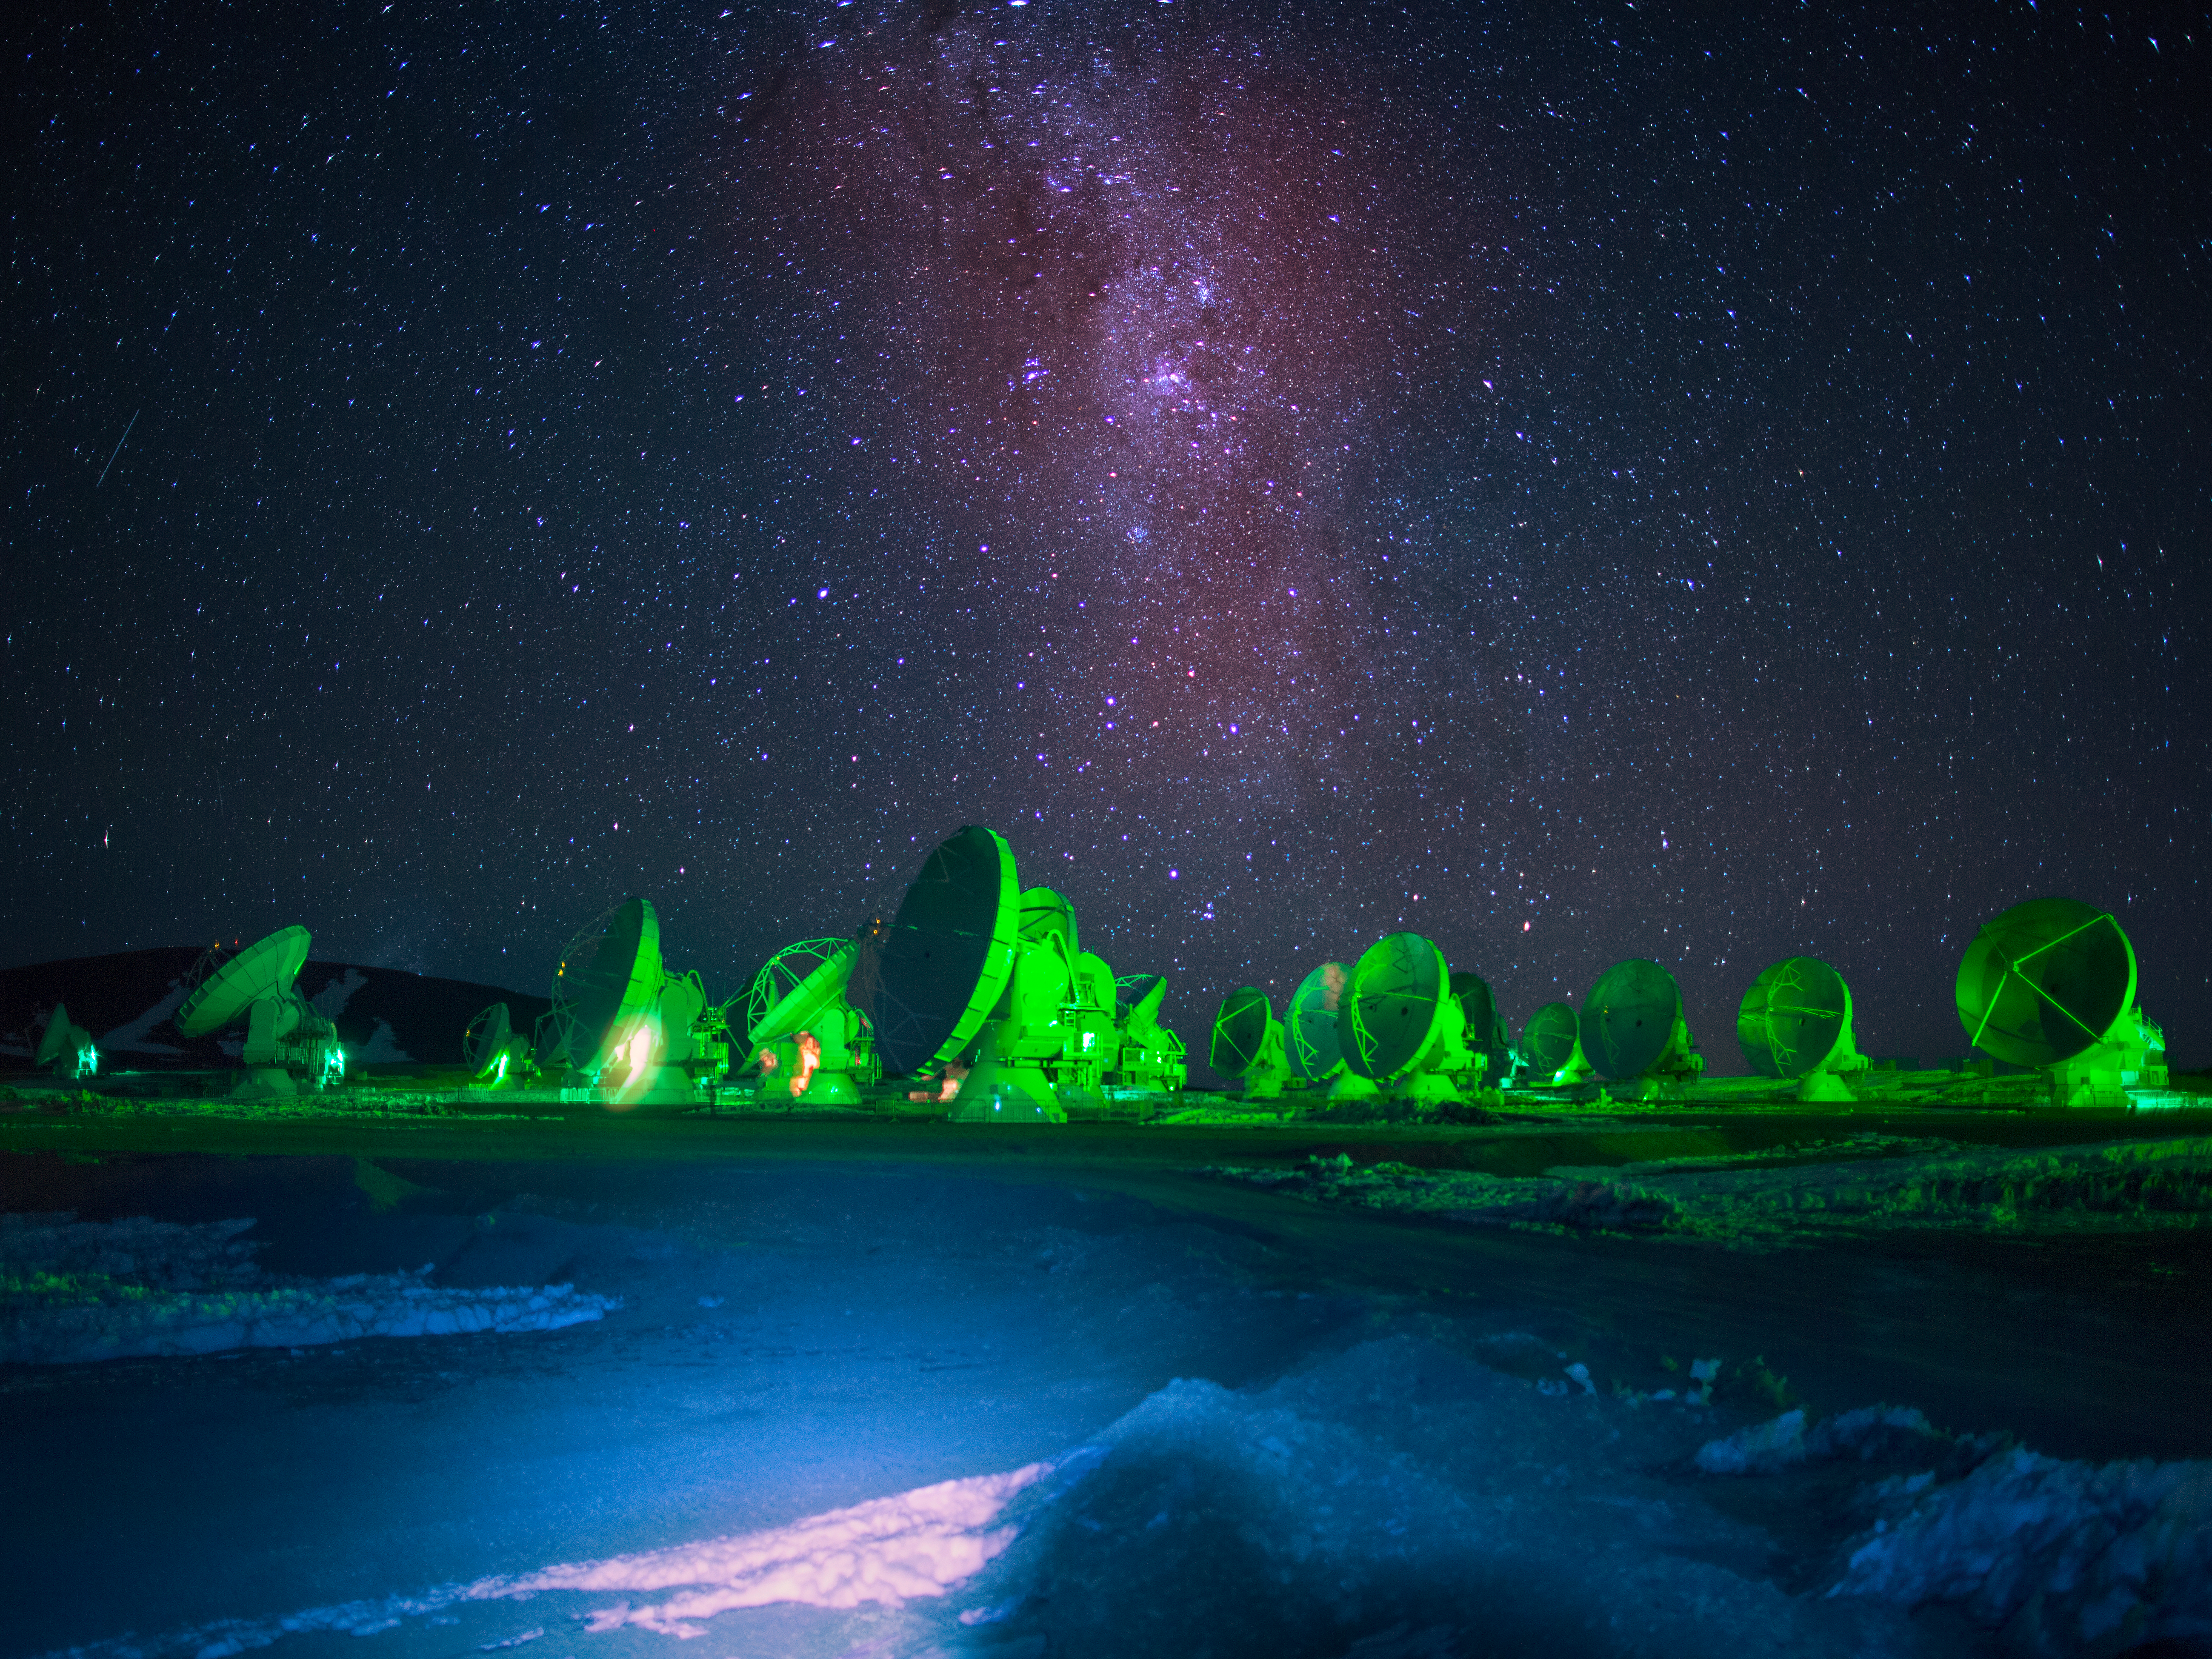

Alien ALMA

The antennas of the Atacama Large Millimeter/submillimeter Array (ALMA), illuminated by an alien green glow. Among the science ALMA carries out, it can explore our nearby Universe and provide an unprecedented ability to study the processes of star and planet formation. Unimpeded by the dust that obscures visible-light observations, as seen above with our Milky Way, ALMA is able to reveal the details of young, still-forming stars, and is expected to show young planets still in the process of developing.

Credit: ESO/S. Fandango